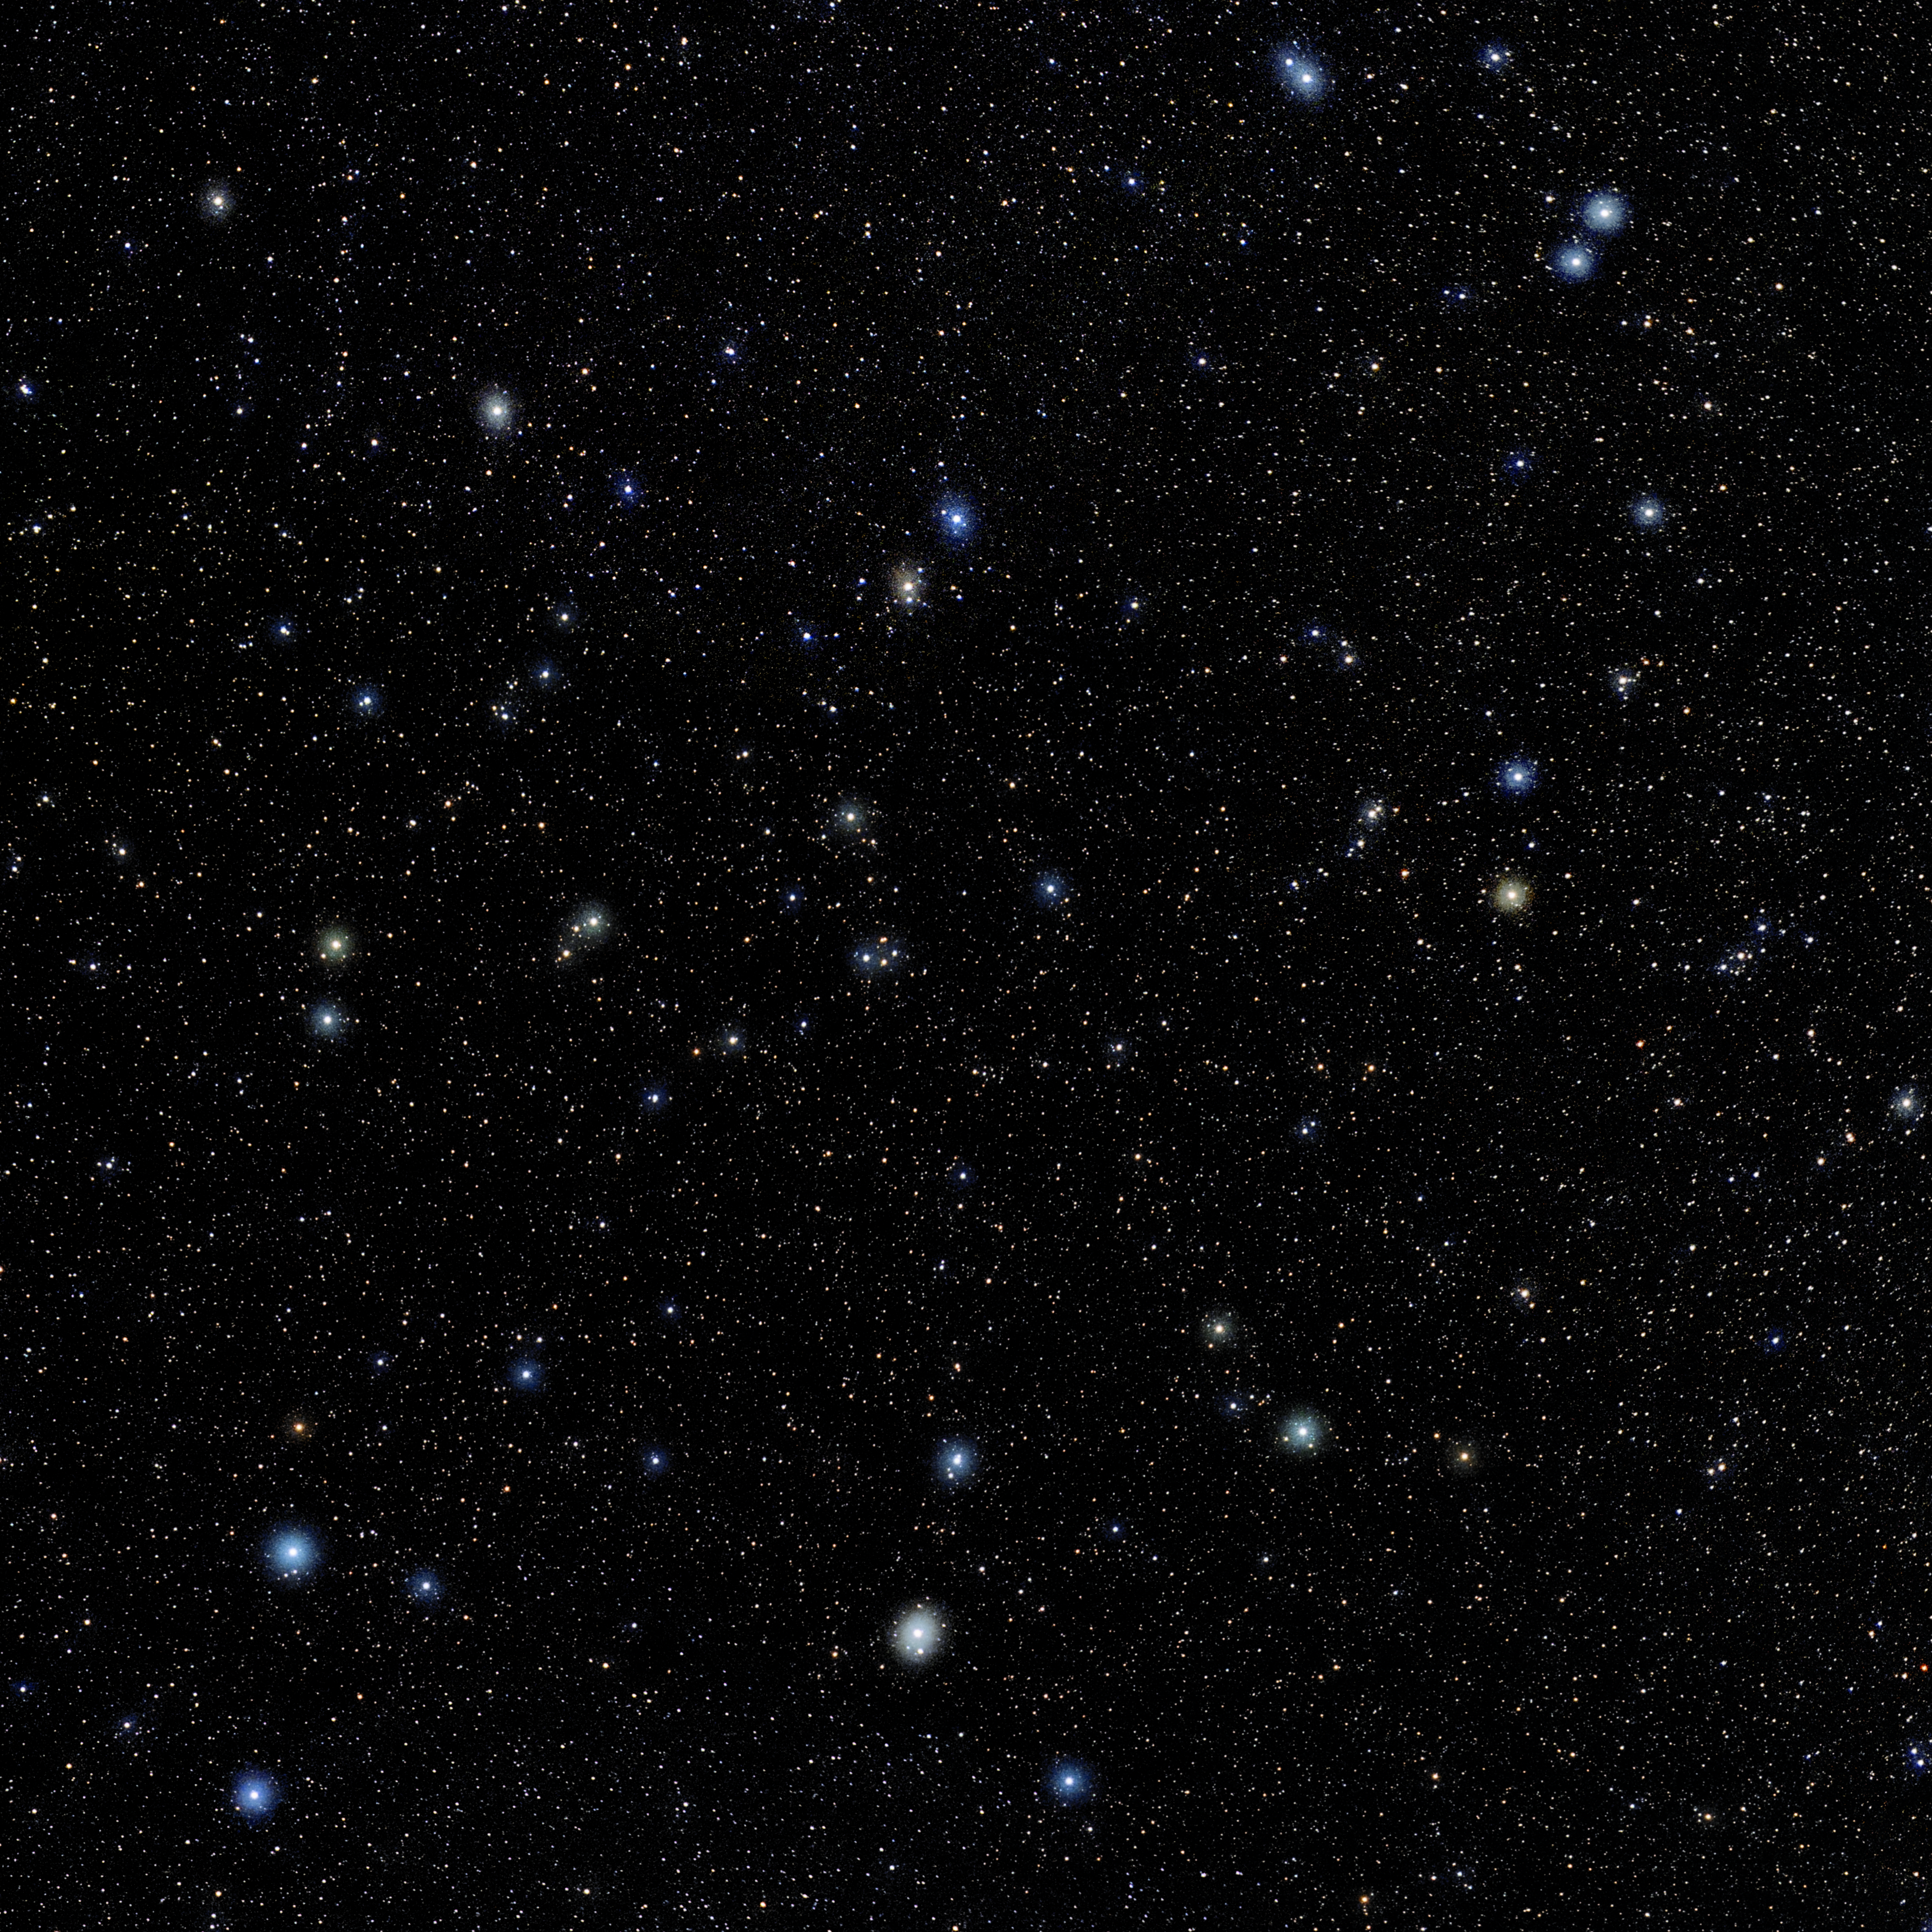

Leo Minor

Photo of the constellation Leo Minor produced by NOIRLab in collaboration with Eckhard Slawik, a German astrophotographer. Here is the annotated version.

Credit: E. Slawik/NOIRLab/NSF/AURA/M. Zamani